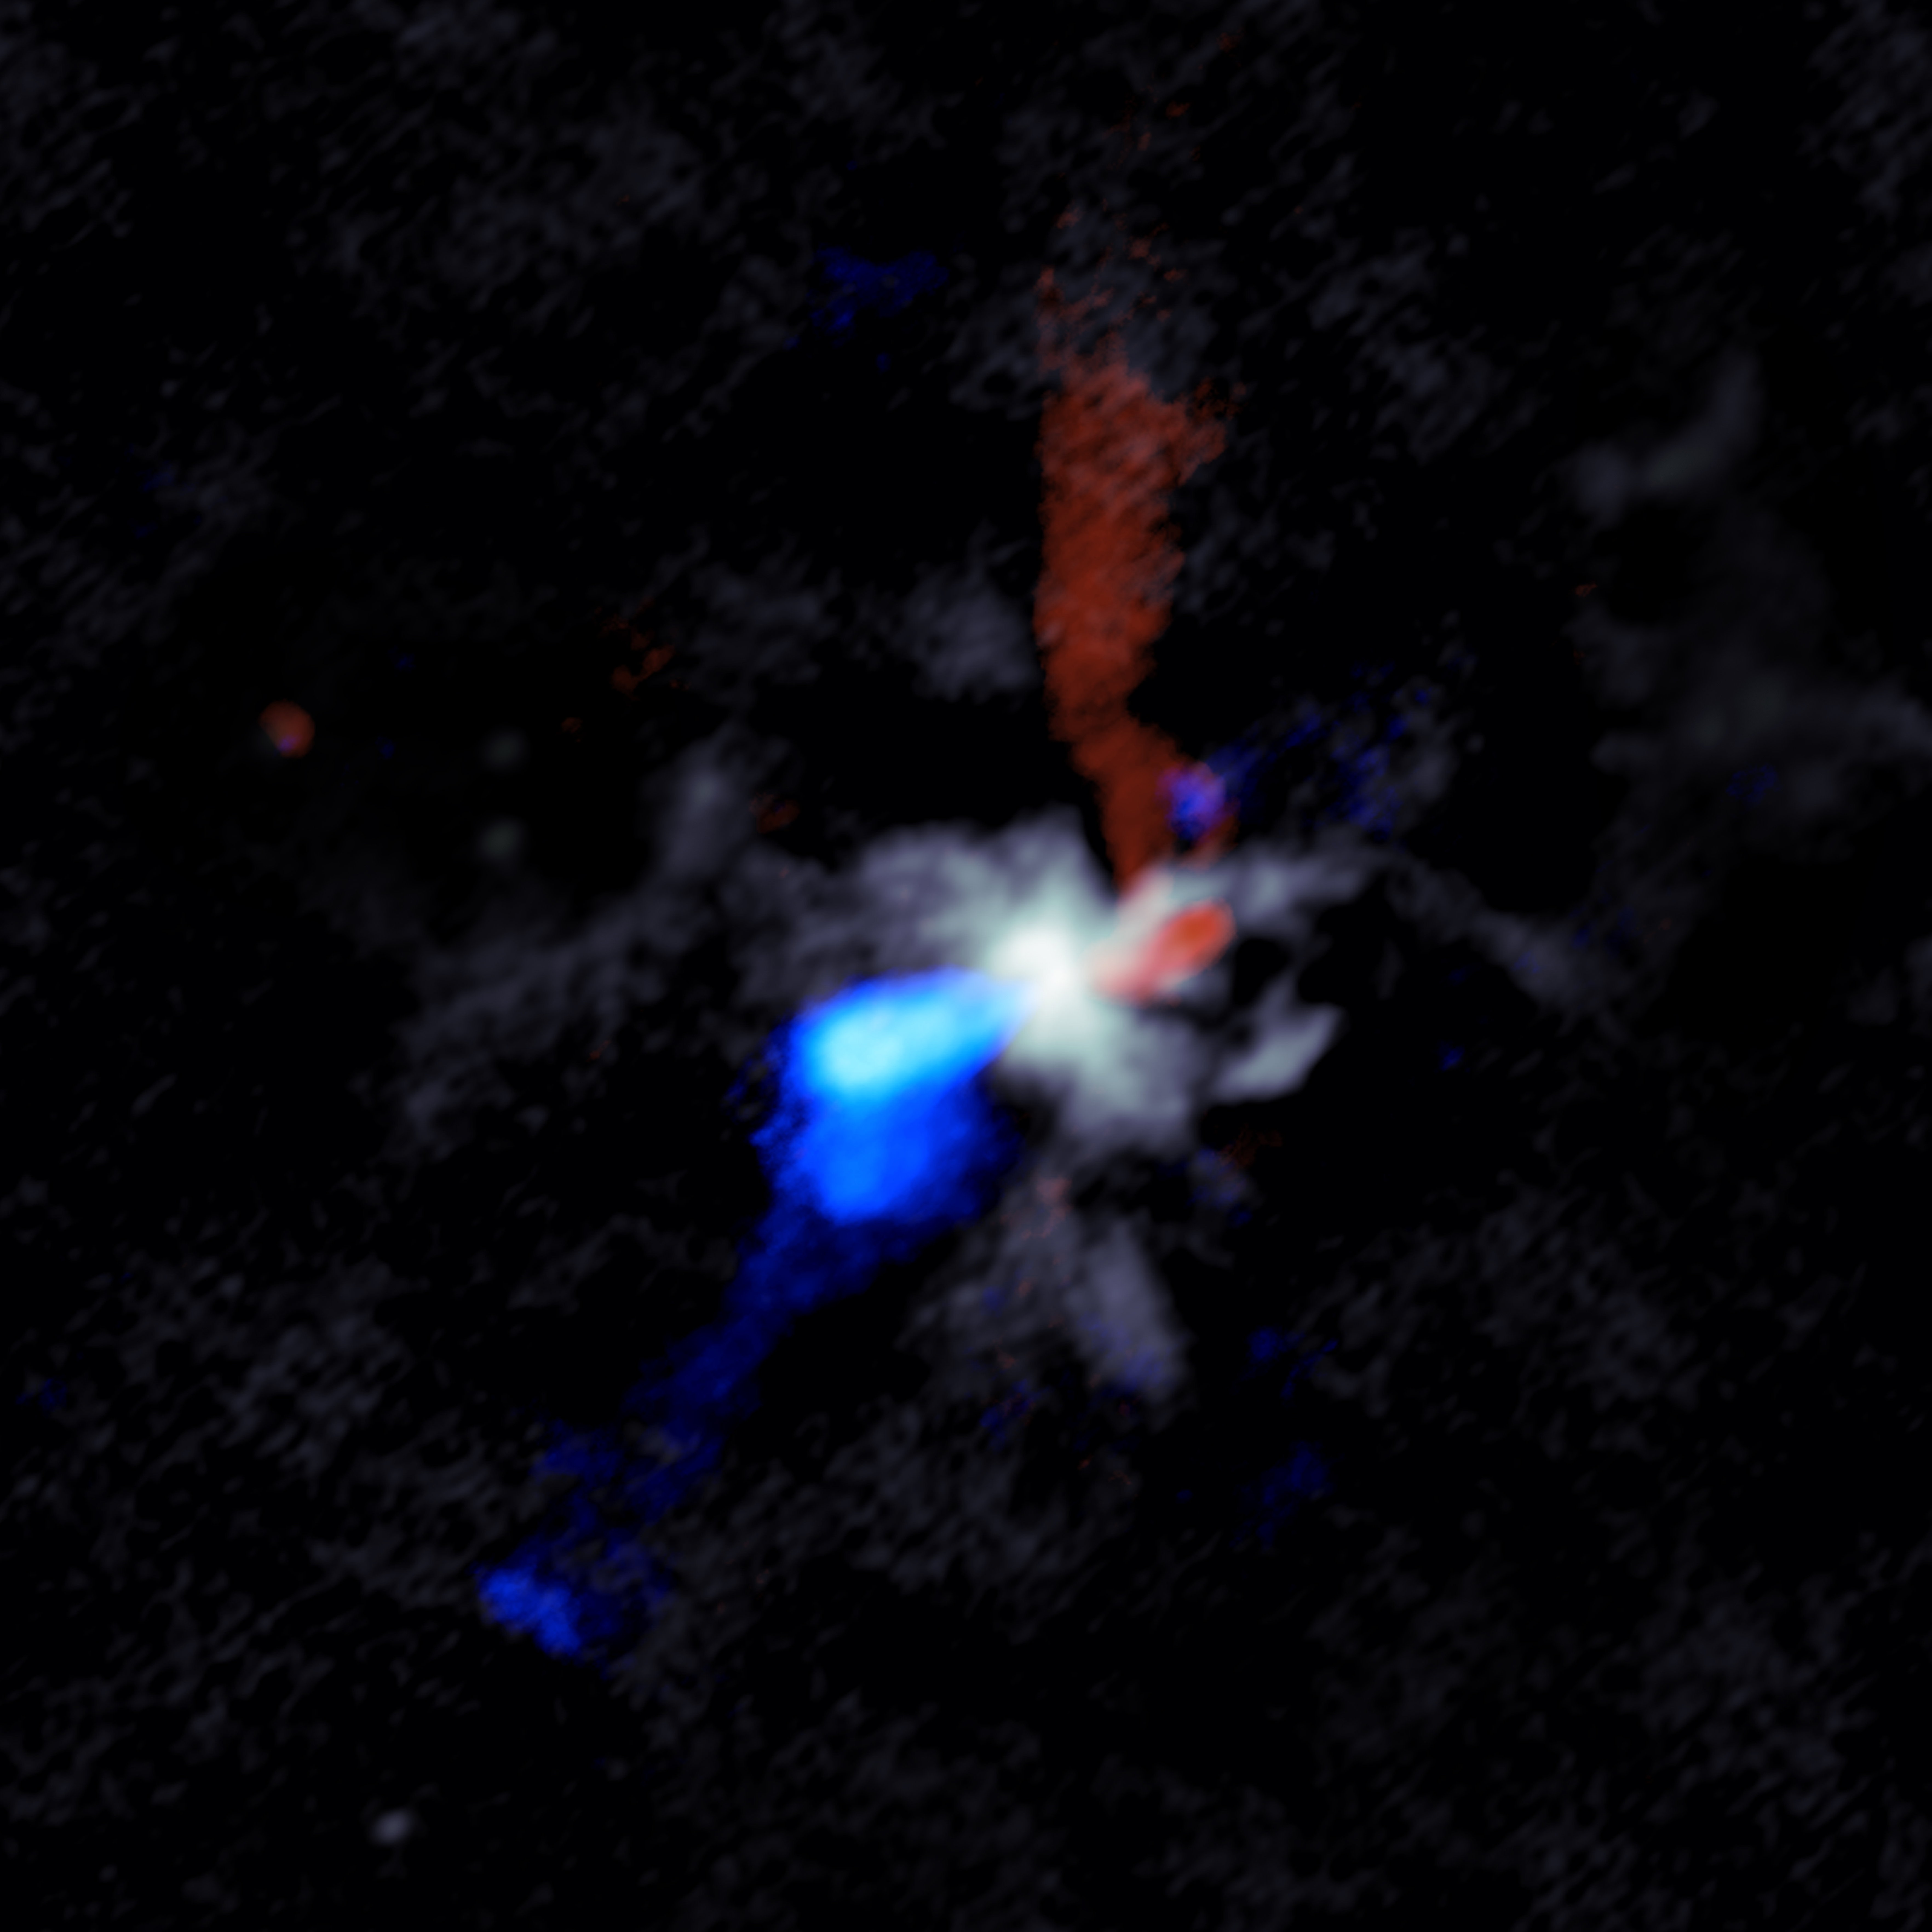

W51n_cont_bluered_composite_cropped

ALMA image of the chaotic scene around a massive young protostar, in this case one called W51e8 . Grey shows dust close to the star, while the red and blue indicate material in the jets moving rapidly outward from the star. Red shows material moving away from Earth and blue material moving toward Earth.

Credit: Goddi, Ginsburg, et al., Sophia Dagnello, NRAO/AUI/NSF